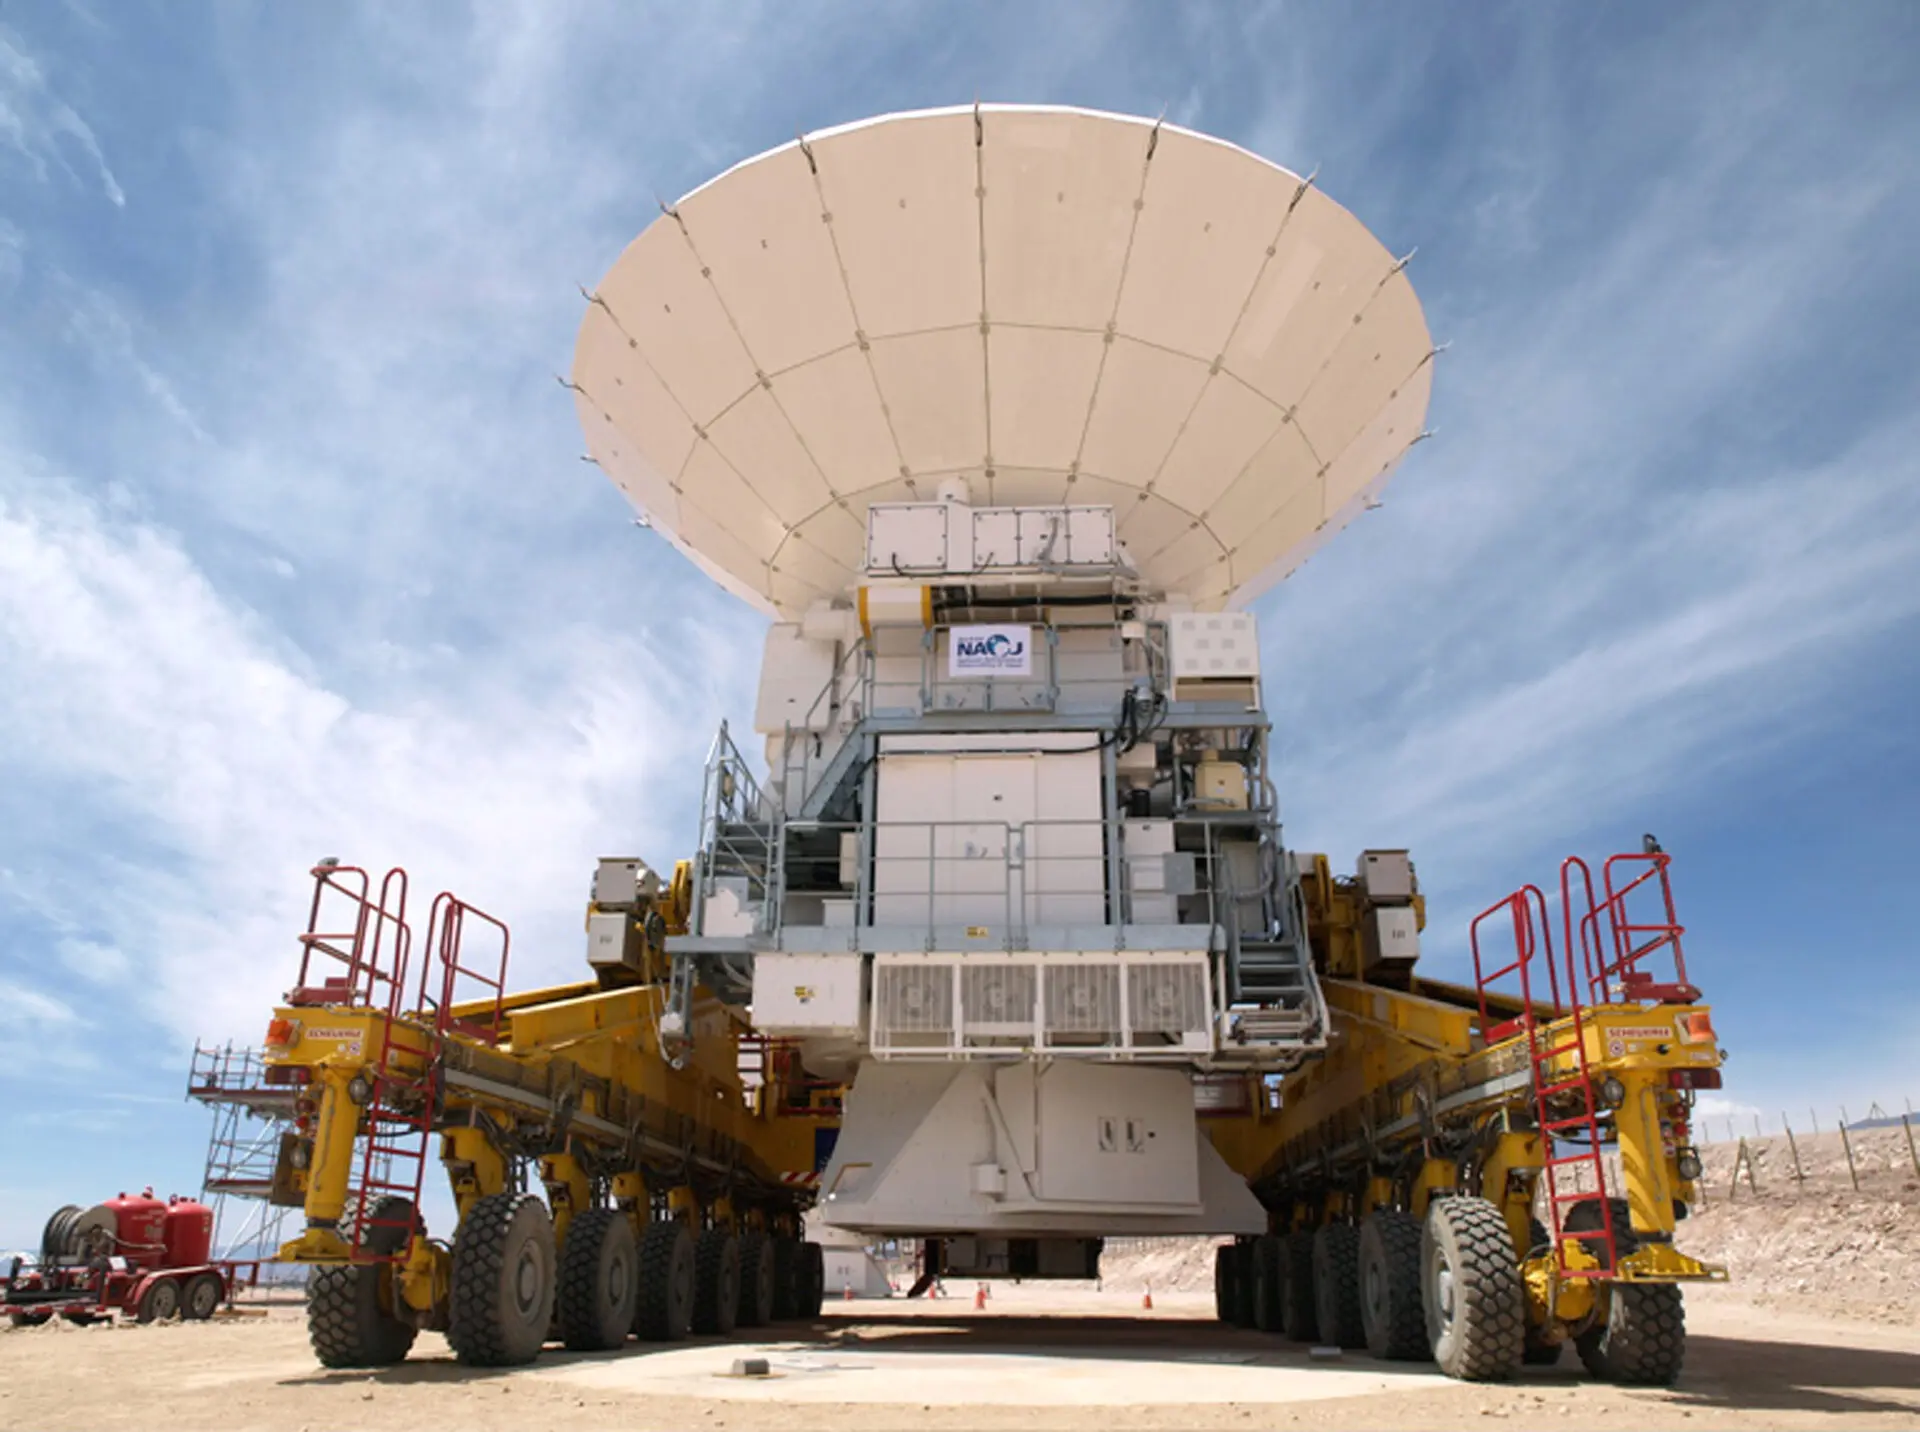

Transporter

Transportation of one of the four Japanese 12 meter/diameter antennas.

Credit: ALMA (ESO/NAOJ/NRAO)